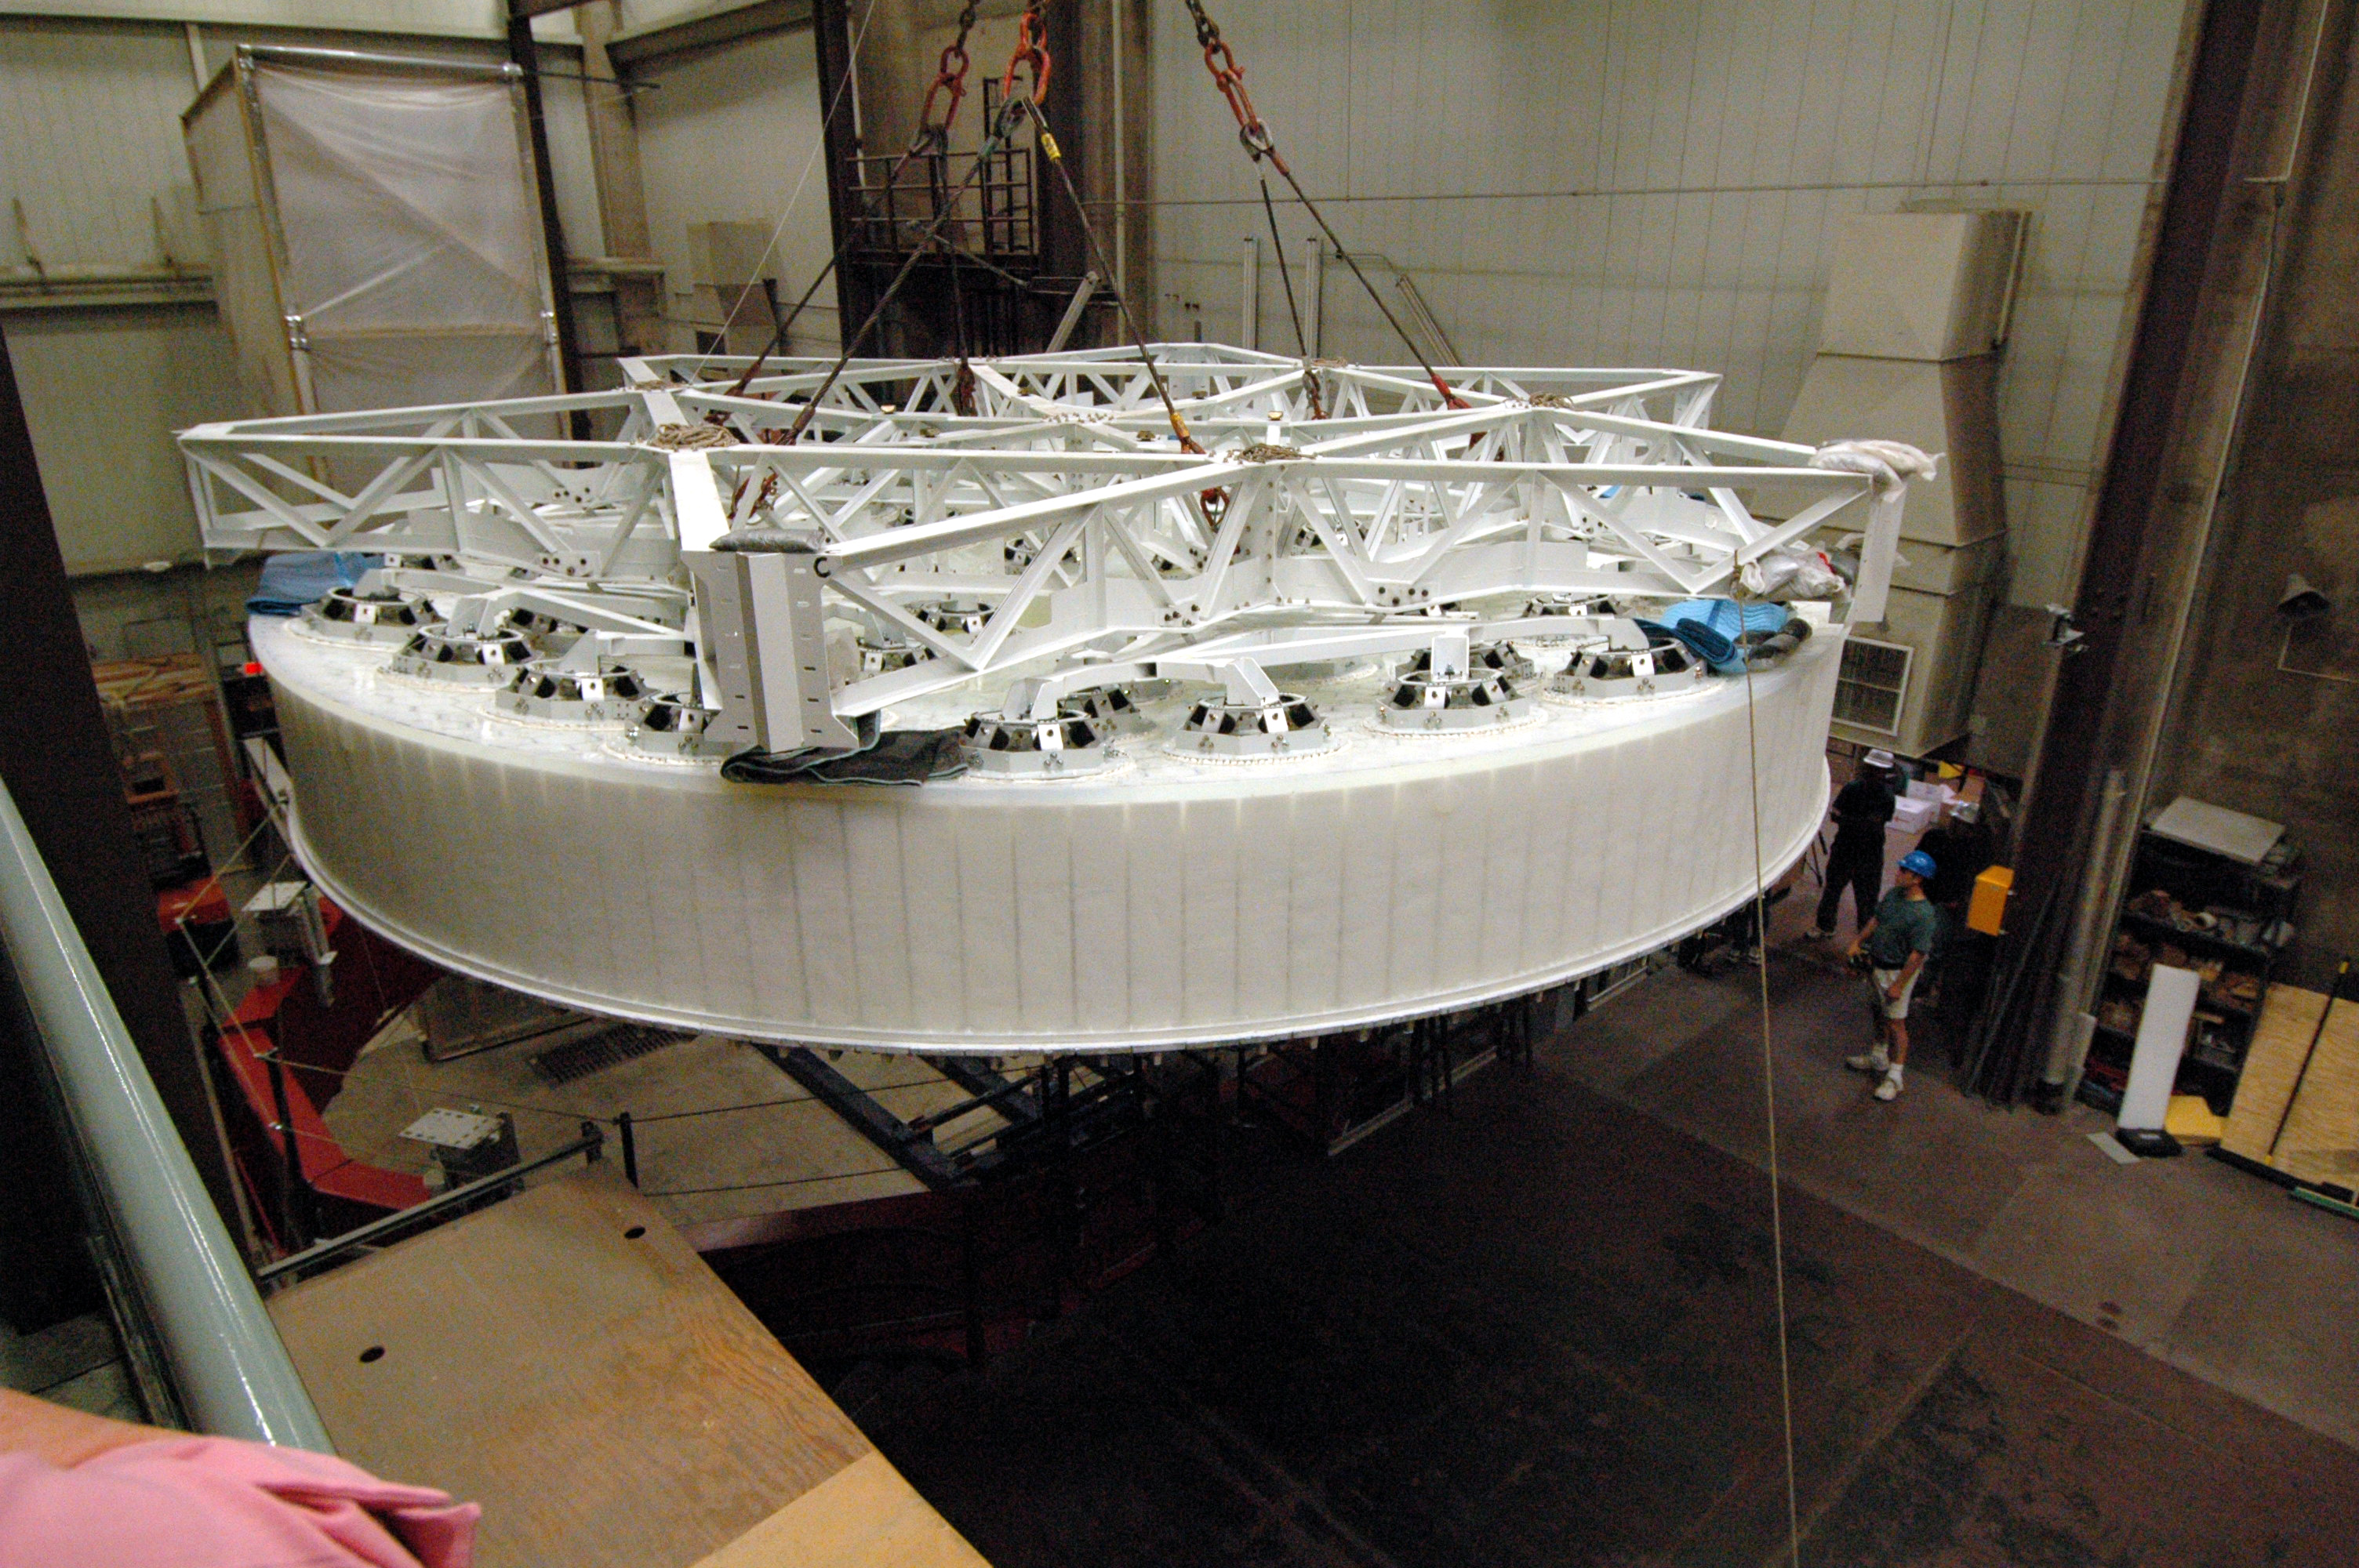

Oct 2008 M1M3 Substrate removal from furnace

LSST's 8.4-meter mirror blank has been successfully lifted from the furnace hearth. Today the perfectly cast 8.4-meter LSST primary/tertiary mirror blank was successfully lifted from the furnace hearth, put into the turning ring and tilted to the vertical position. The finished light weighted mirror will be 16,600 kg with the thickest outside edge (height of 0.92 meters) ever made at the UA Steward Observatory Mirror Lab. Once completed, this will be the largest two surface optical mirror made from one substrate in the world. The mirror is scheduled to be completed in January 2012.

Credit: Rubin Observatory/NSF/AURA